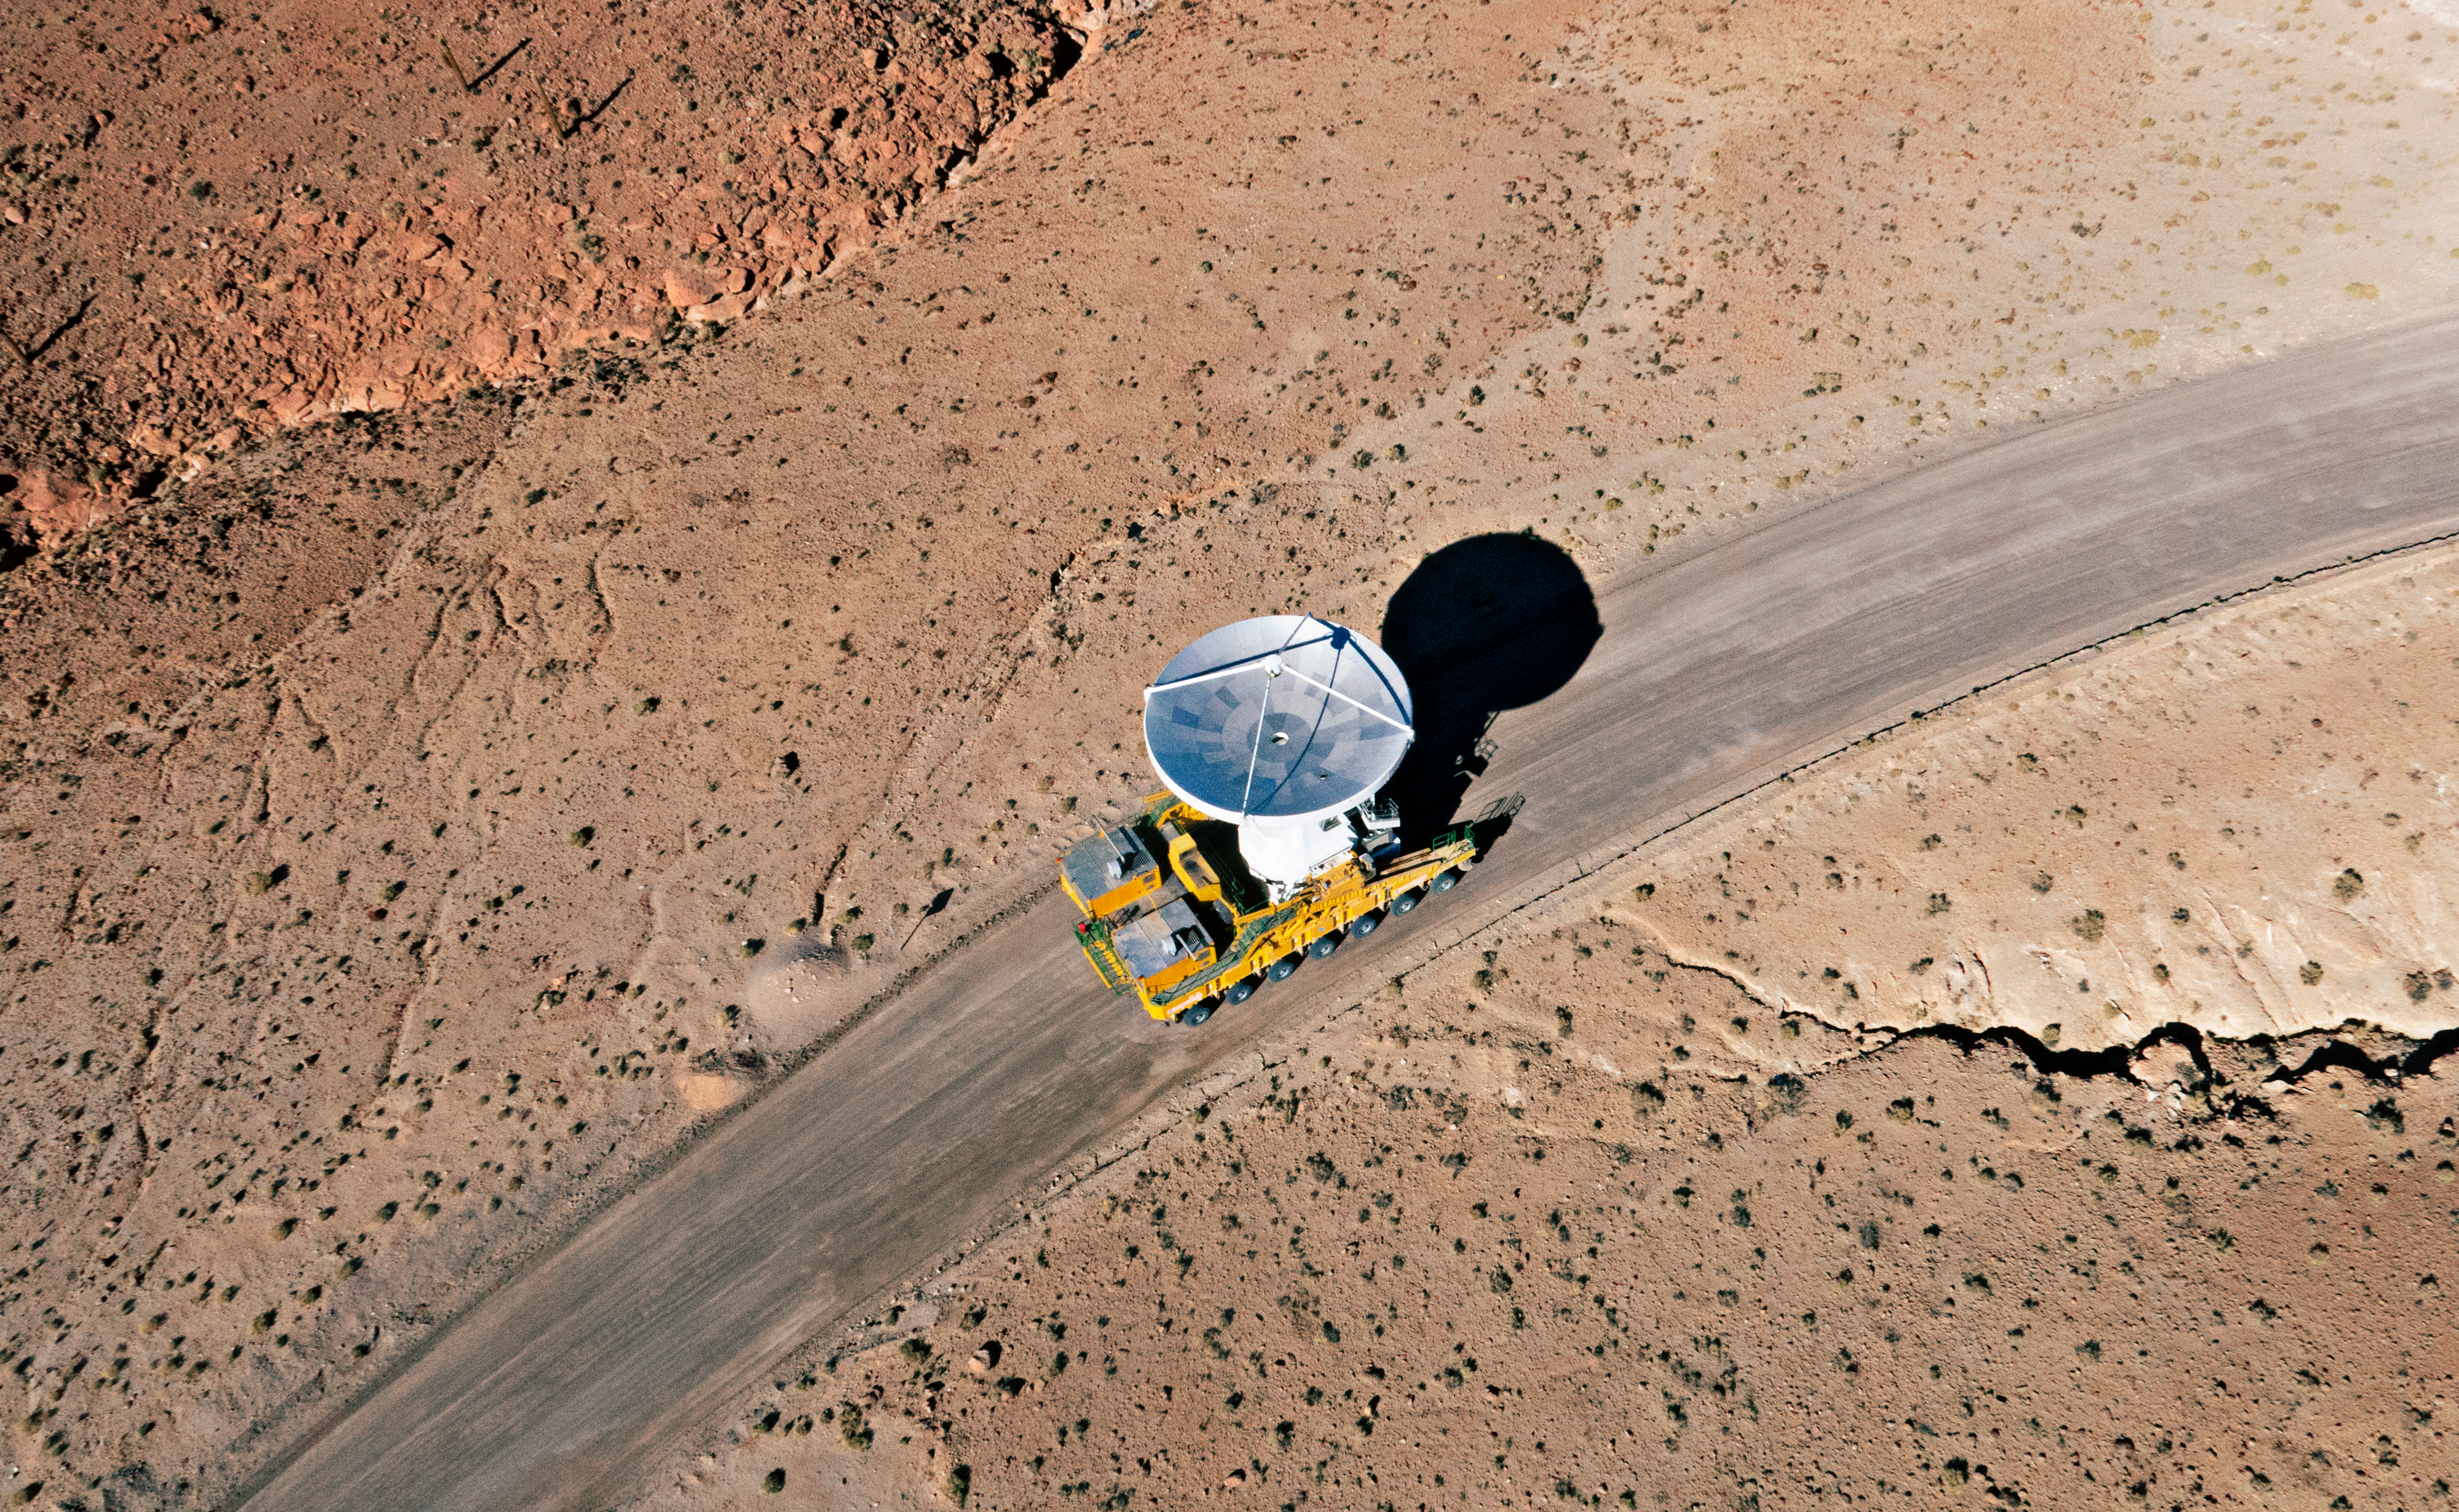

The final ALMA antenna arrives at Chajnantor

The final antenna for the Atacama Large Millimeter/submillimeter Array (ALMA) project is seen here being taken up to the high-level site at the ALMA Observatory, 5000 metres above sea level. Its arrival completes the complement of 66 ALMA antennas on the Chajnantor Plateau in the Atacama Desert of northern Chile — where they will in future work together as one giant telescope.

Credit: A. Marinkovic/X-Cam/ALMA (ESO/NAOJ/NRAO)